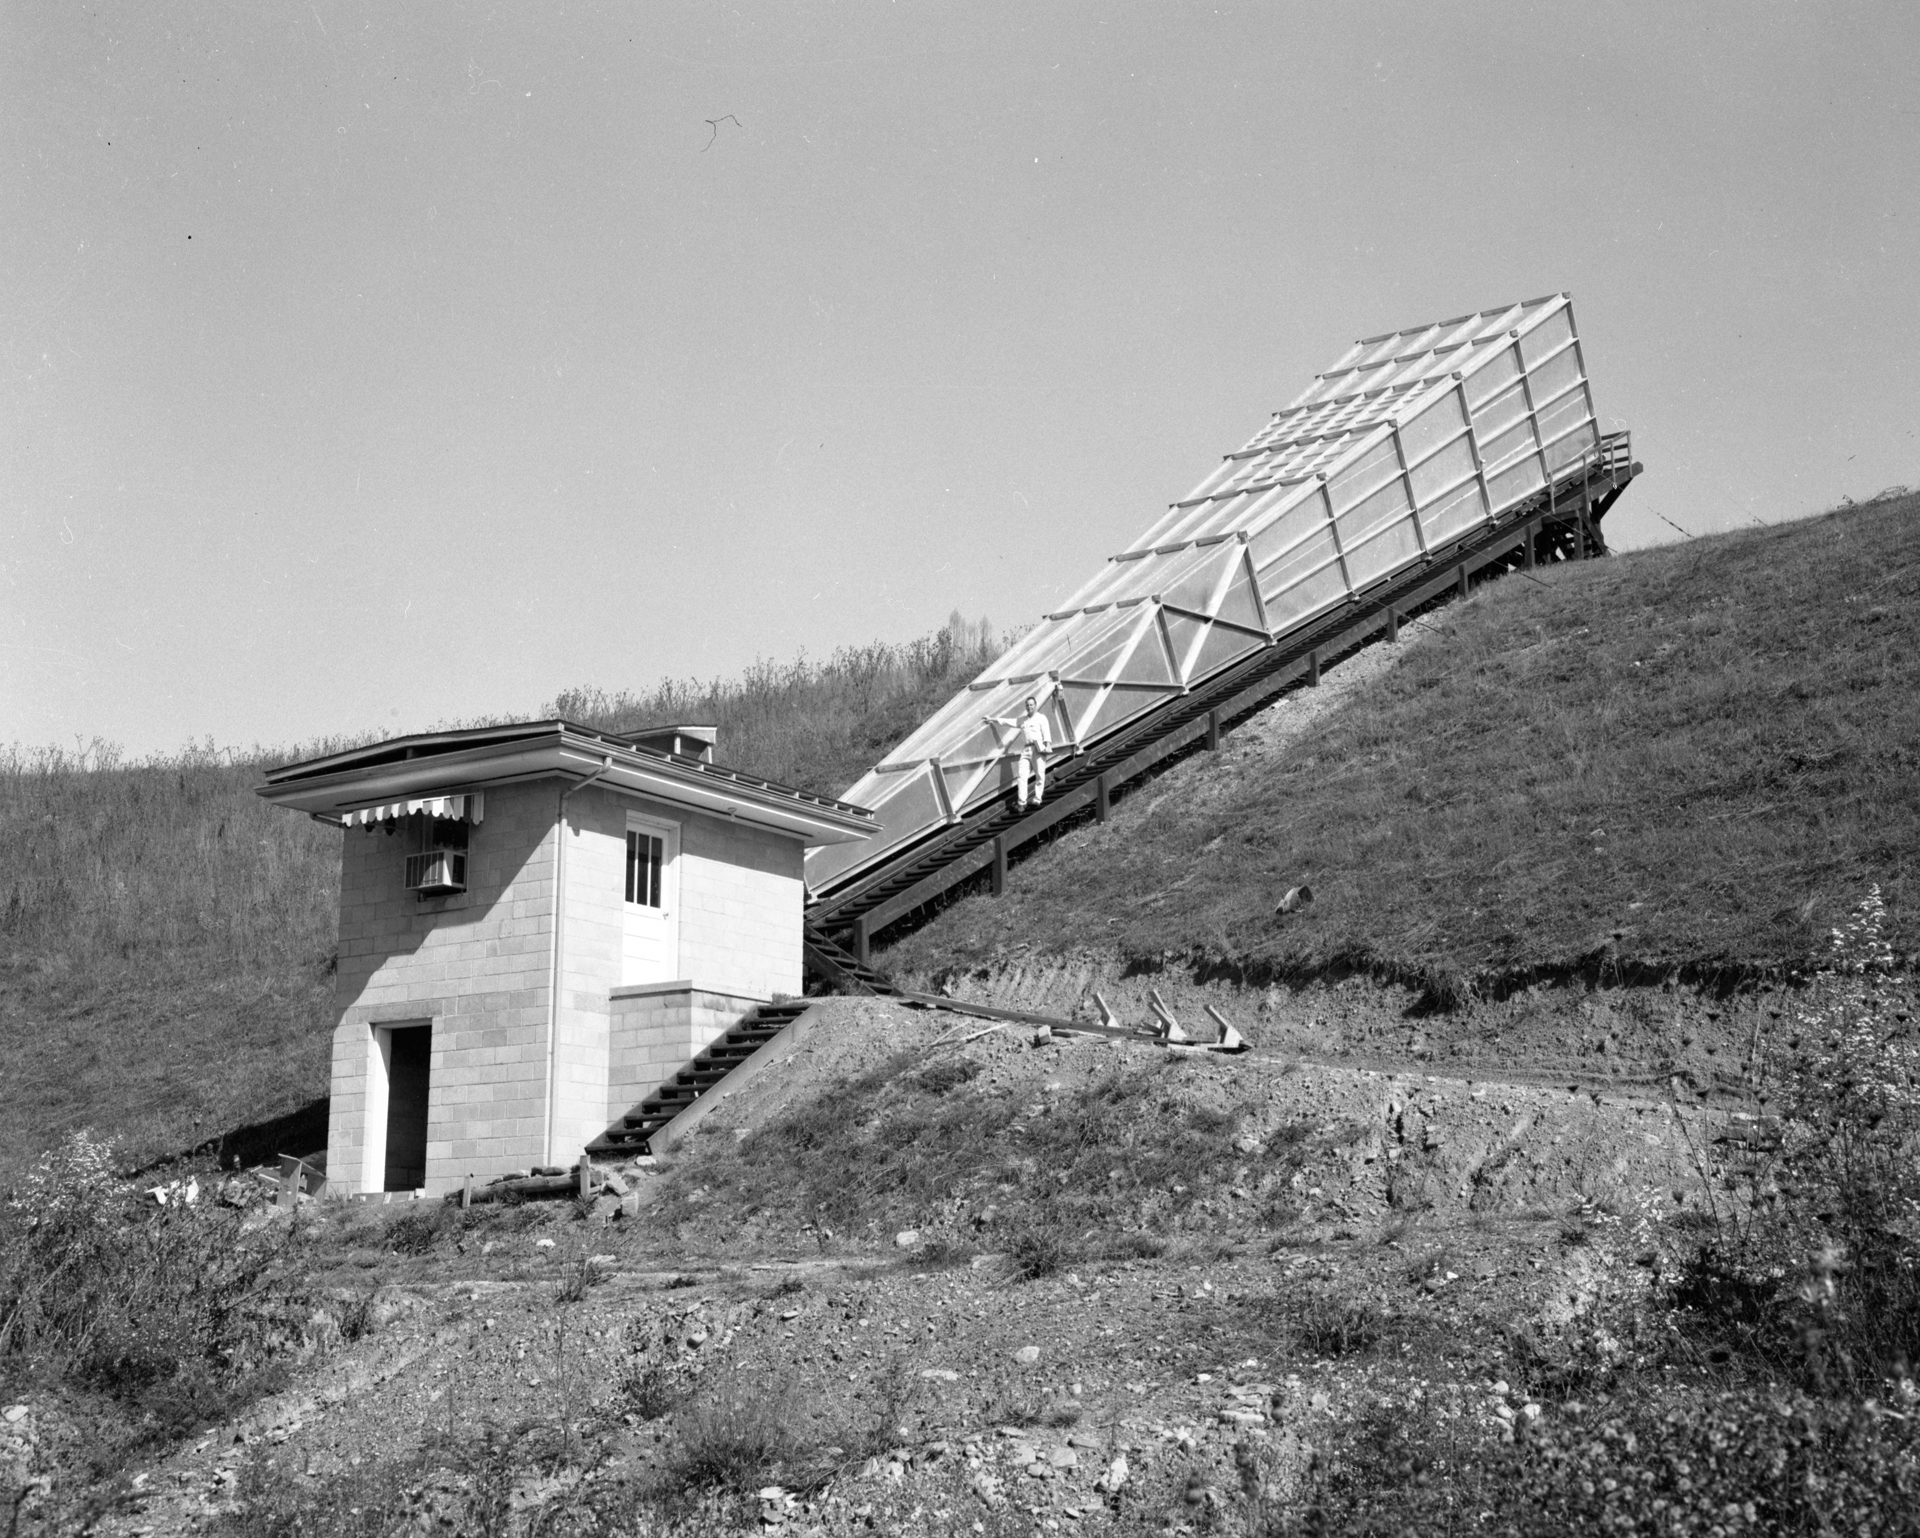

Calibration Horn Antenna

The Calibration Horn Antenna, nicknamed the “Little Big Horn,” at Green Bank in 1961. As its name implies, this 120-foot long horn antenna was used to measure the intensity of radio waves coming from the sky’s strongest non-solar radio source, Cassiopeia A. The Calibration Horn measured a total power output for Cas A at a frequency of 1.4 GHz (a wavelength of 20cm), and thus provided astronomers with a standard reference point on the sky against which they could measure other sources.

Credit: NRAO/AUI/NSF